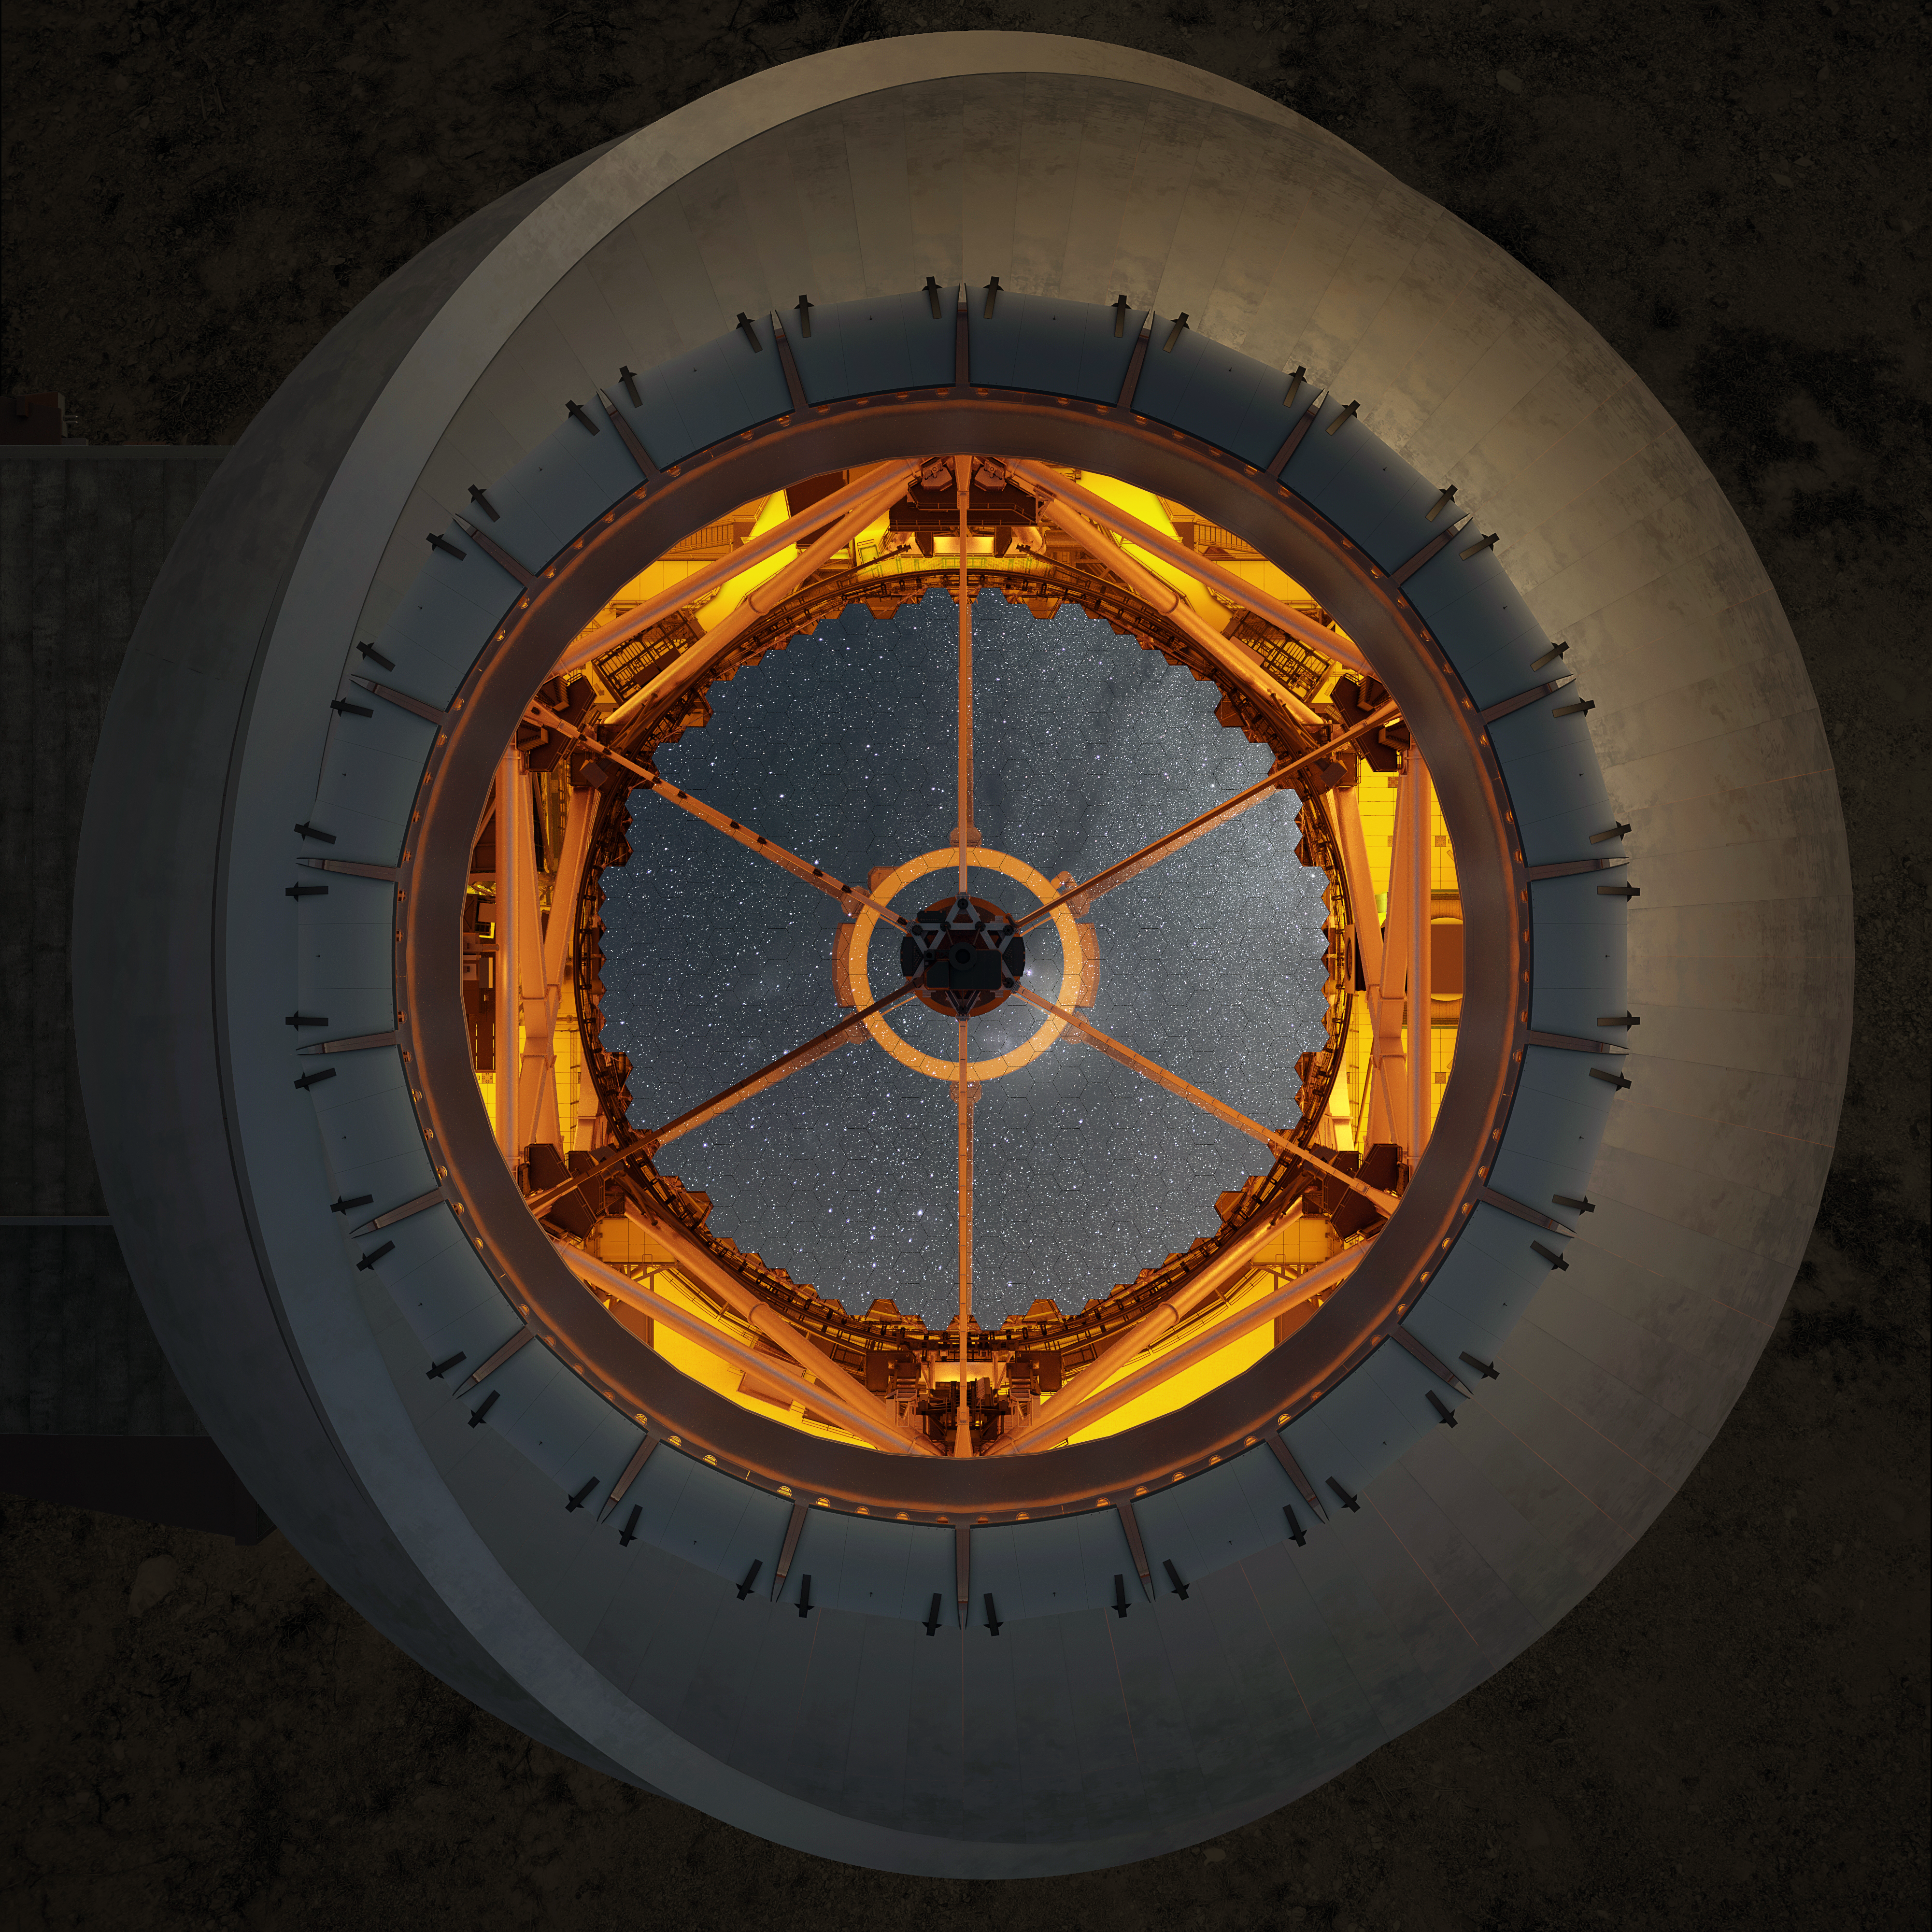

Thirty Meter Telescope

Artist impression of the Thirty Meter Telescope from the outside looking in.

Credit: TMT International Observatory